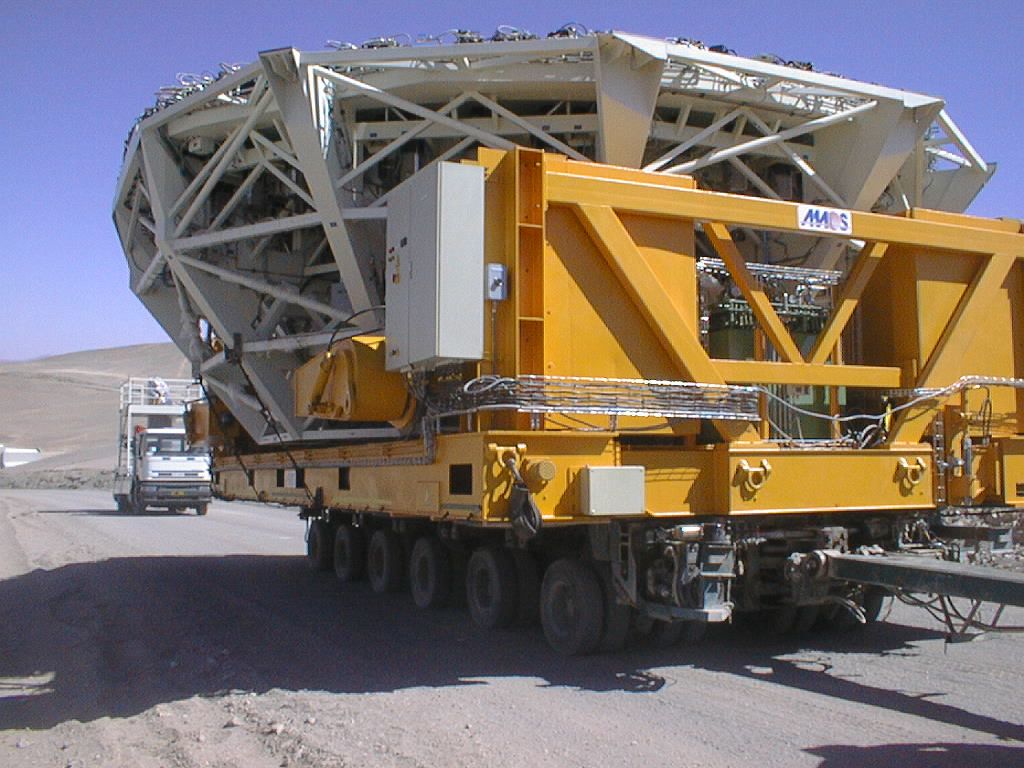

Installation of M1 cell with dummy mirror on VLT UT2

The convoy with the second M1 Cell on its trailer leaves the basecamp. (Photo obtained on December 12, 1998).

Credit: ESO